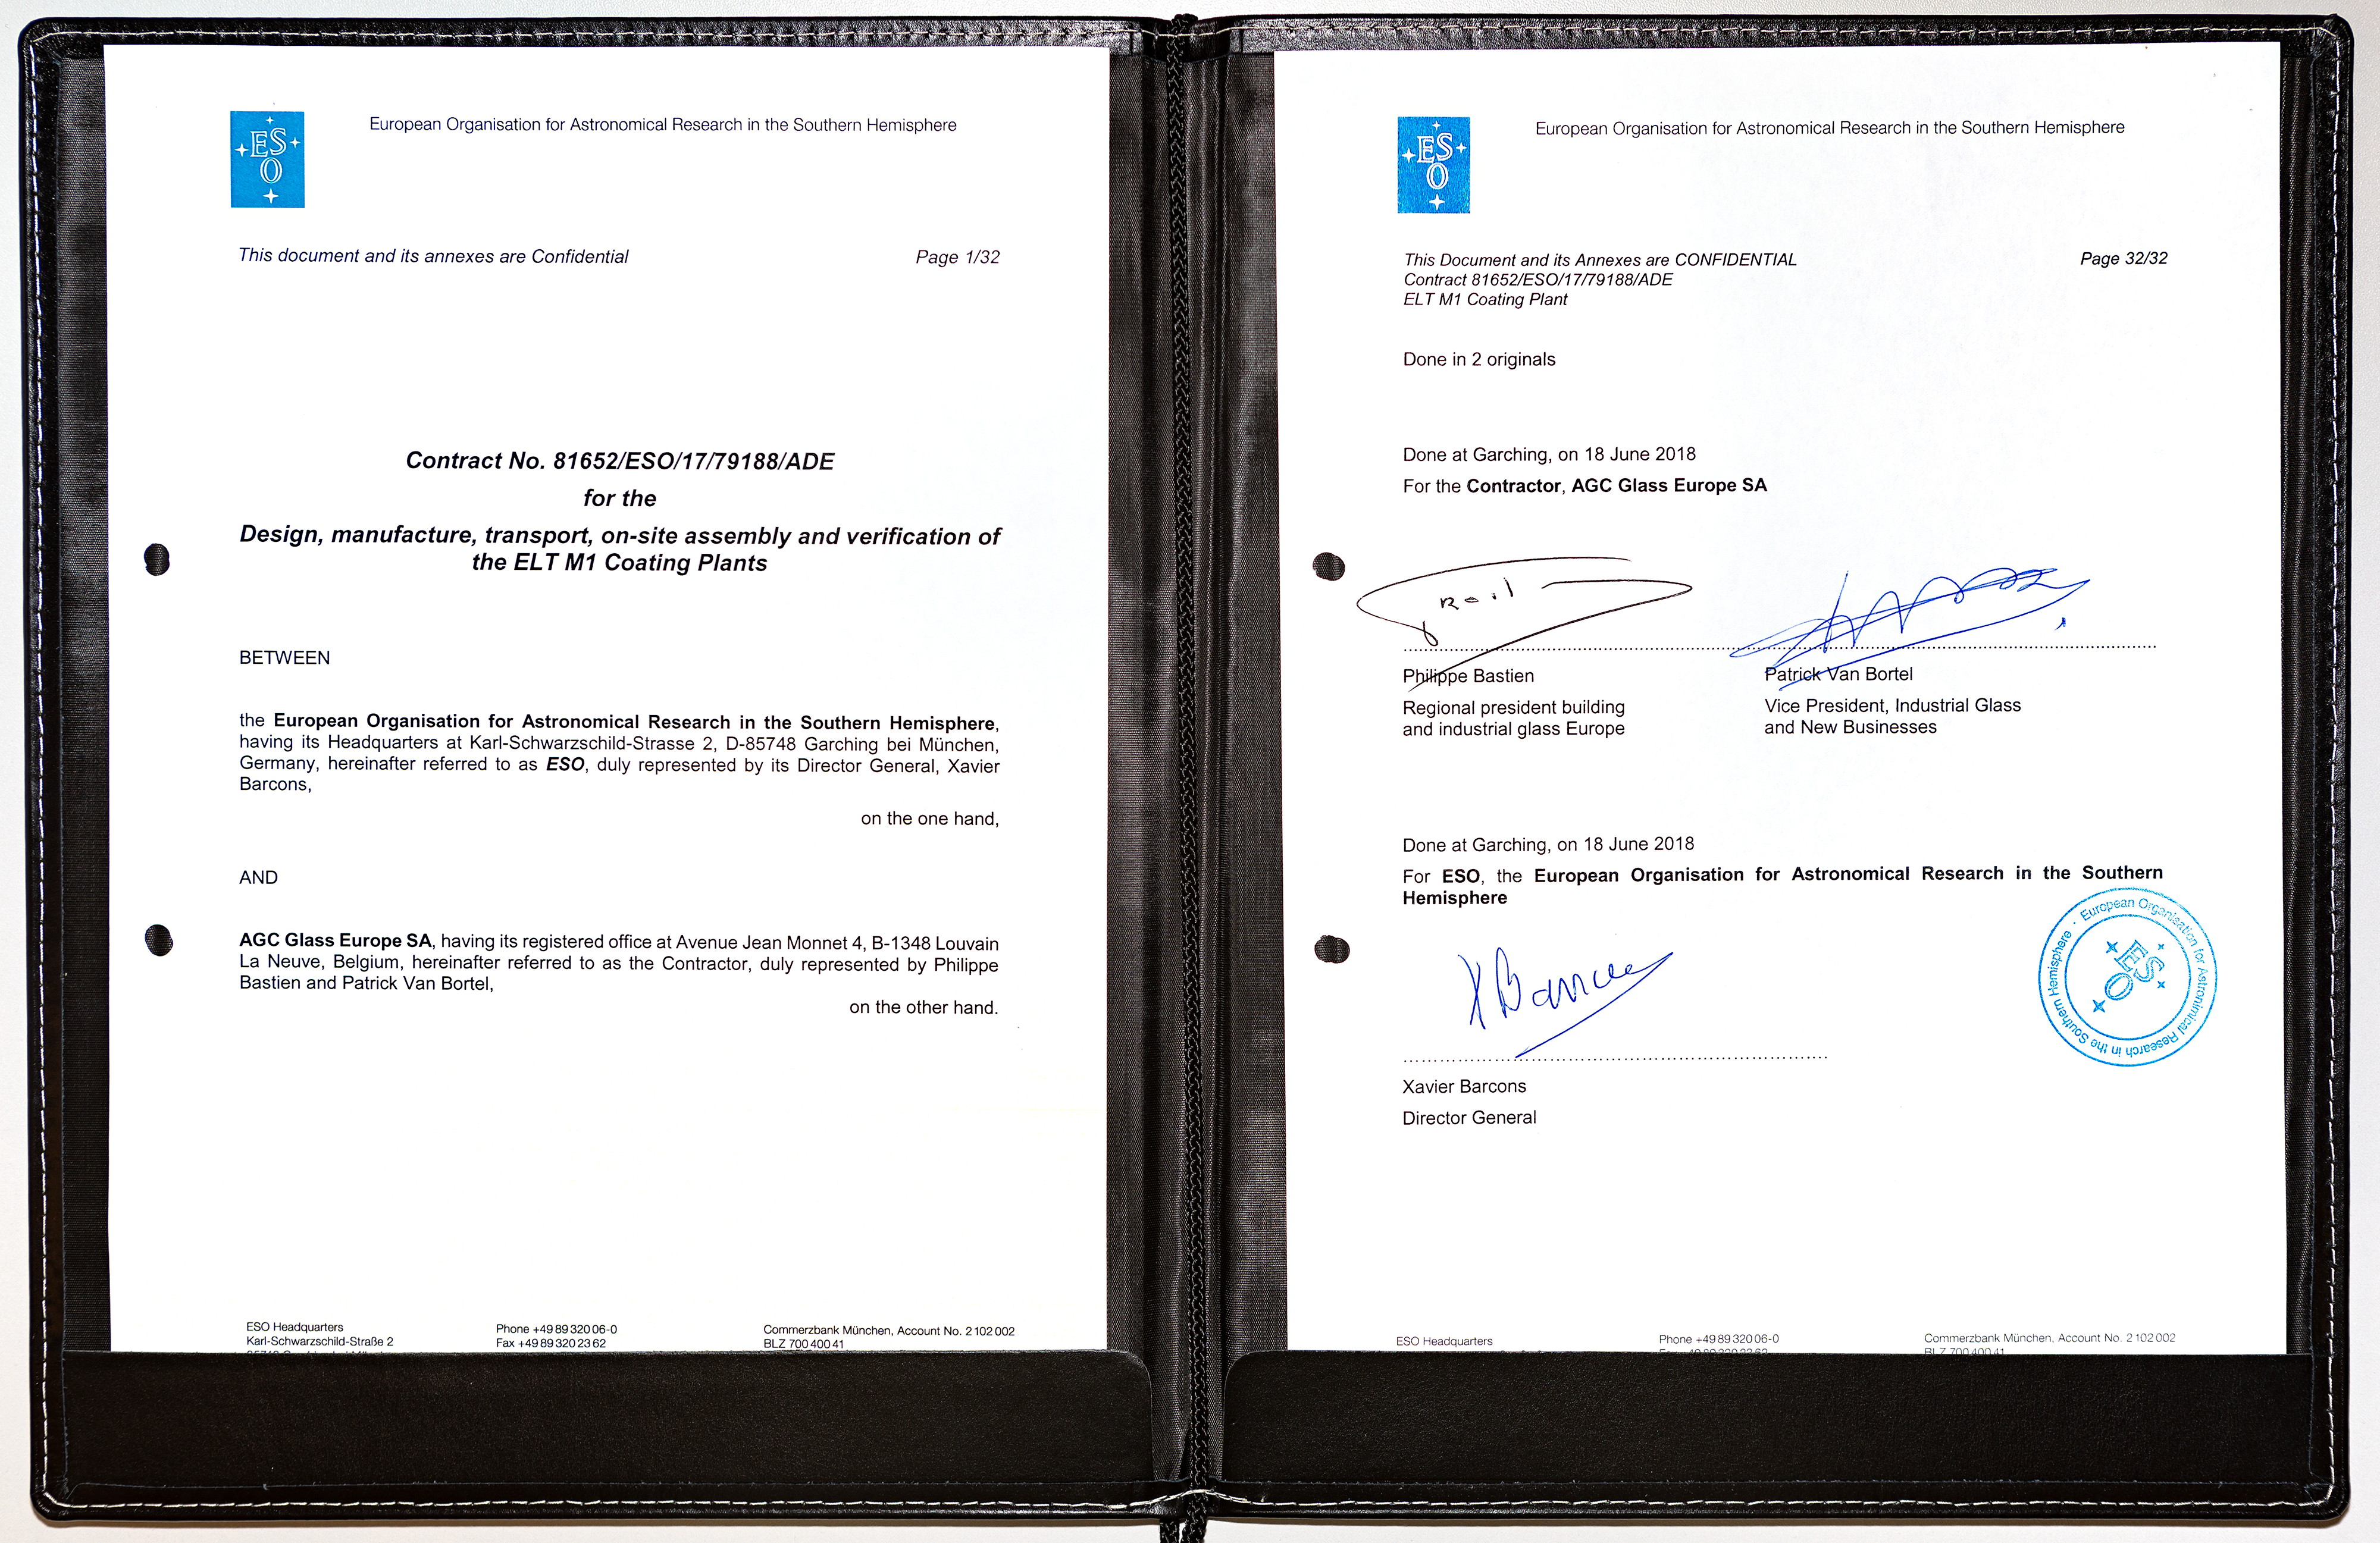

Contract signed for the ELT coating plant

At a ceremony at ESO Headquarters in Garching, Germany, on 18 June 2018, ESO signed the contract for the design, manufacture and installation of the coating plant for the primary mirror segments of ESO’s Extremely Large Telescope with Belgium-based company AGC Glass Europe. The company will be responsible for the construction of the facilities at ESO’s Paranal Observatory in northern Chile which will be used to coat the telescope’s individual primary mirror segments with a protected layer of highly reflective silver.

Credit: ESO/M.Zamani